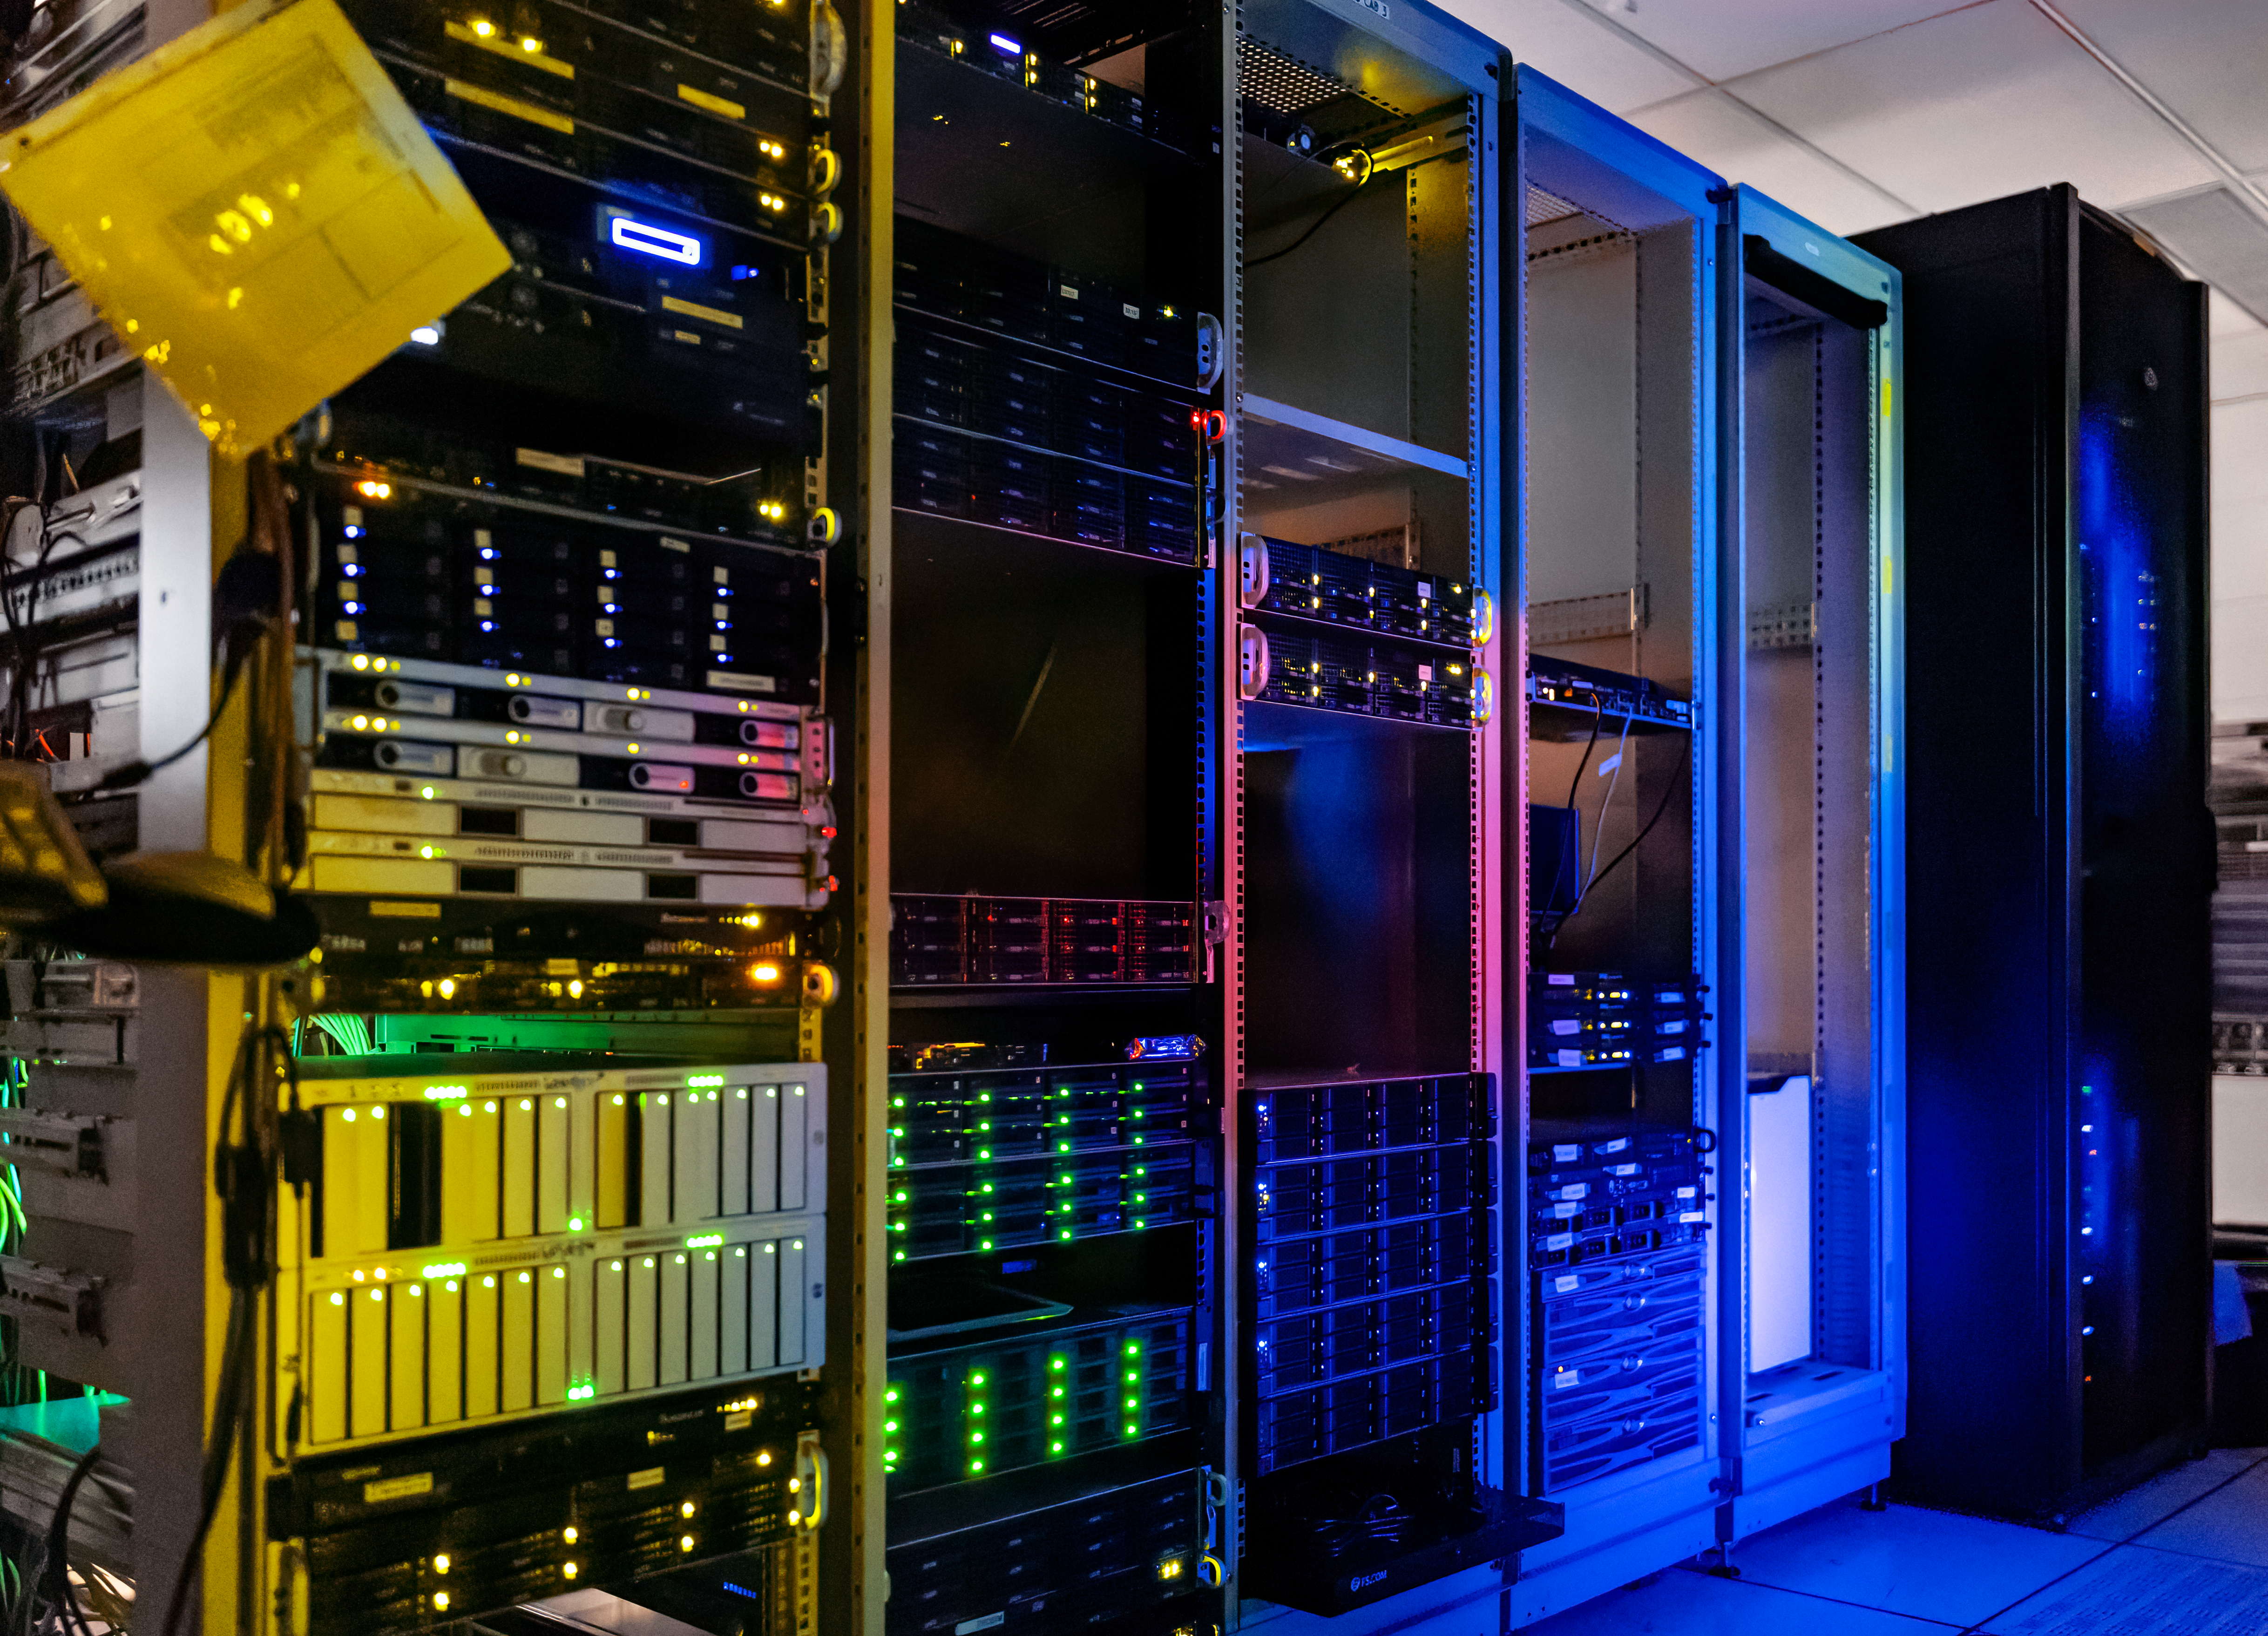

NOIRLab HQ Server Racks

Server racks at the NOIRLab Headquarters Computer Server Room in Tucson, Arizona, in 2011.

Credit: NOIRLab/NSF/AURA/T. Slovinský